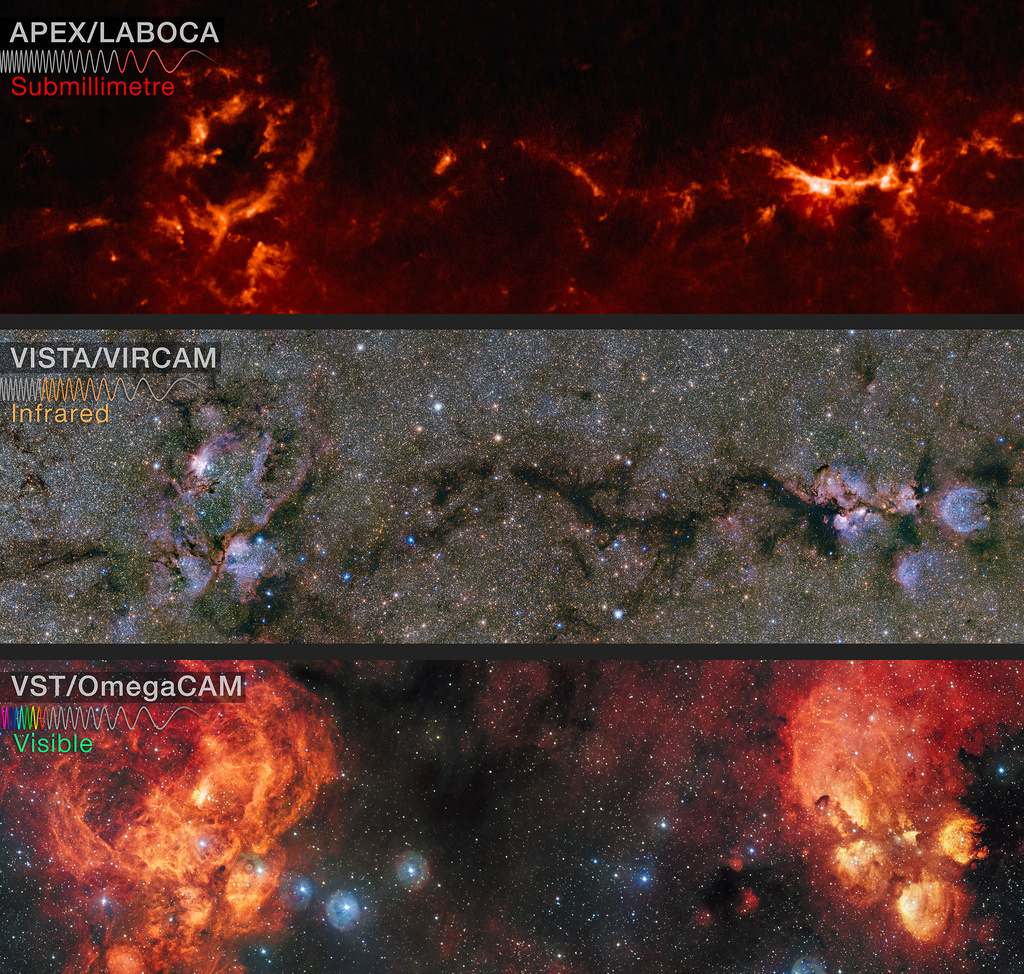

The Cat’s Paw and Lobster Nebulae

This comparison shows the area around the Lobster and Cat’s Paw nebulae observed at different wavelengths. Top panel: submillimetre wavelengths seen by APEX. Middle panel: near-infrared wavelengths seen by ESO’s VISTA infrared survey telescope; note that regions appearing as dark dust tendrils here show up brightly in the APEX view above. Bottom panel: visible light as seen by the VST, where most of the stars are hidden from view by dusty structures.

Credit: ESO/ATLASGAL consortium/VVV Survey/D. Minniti